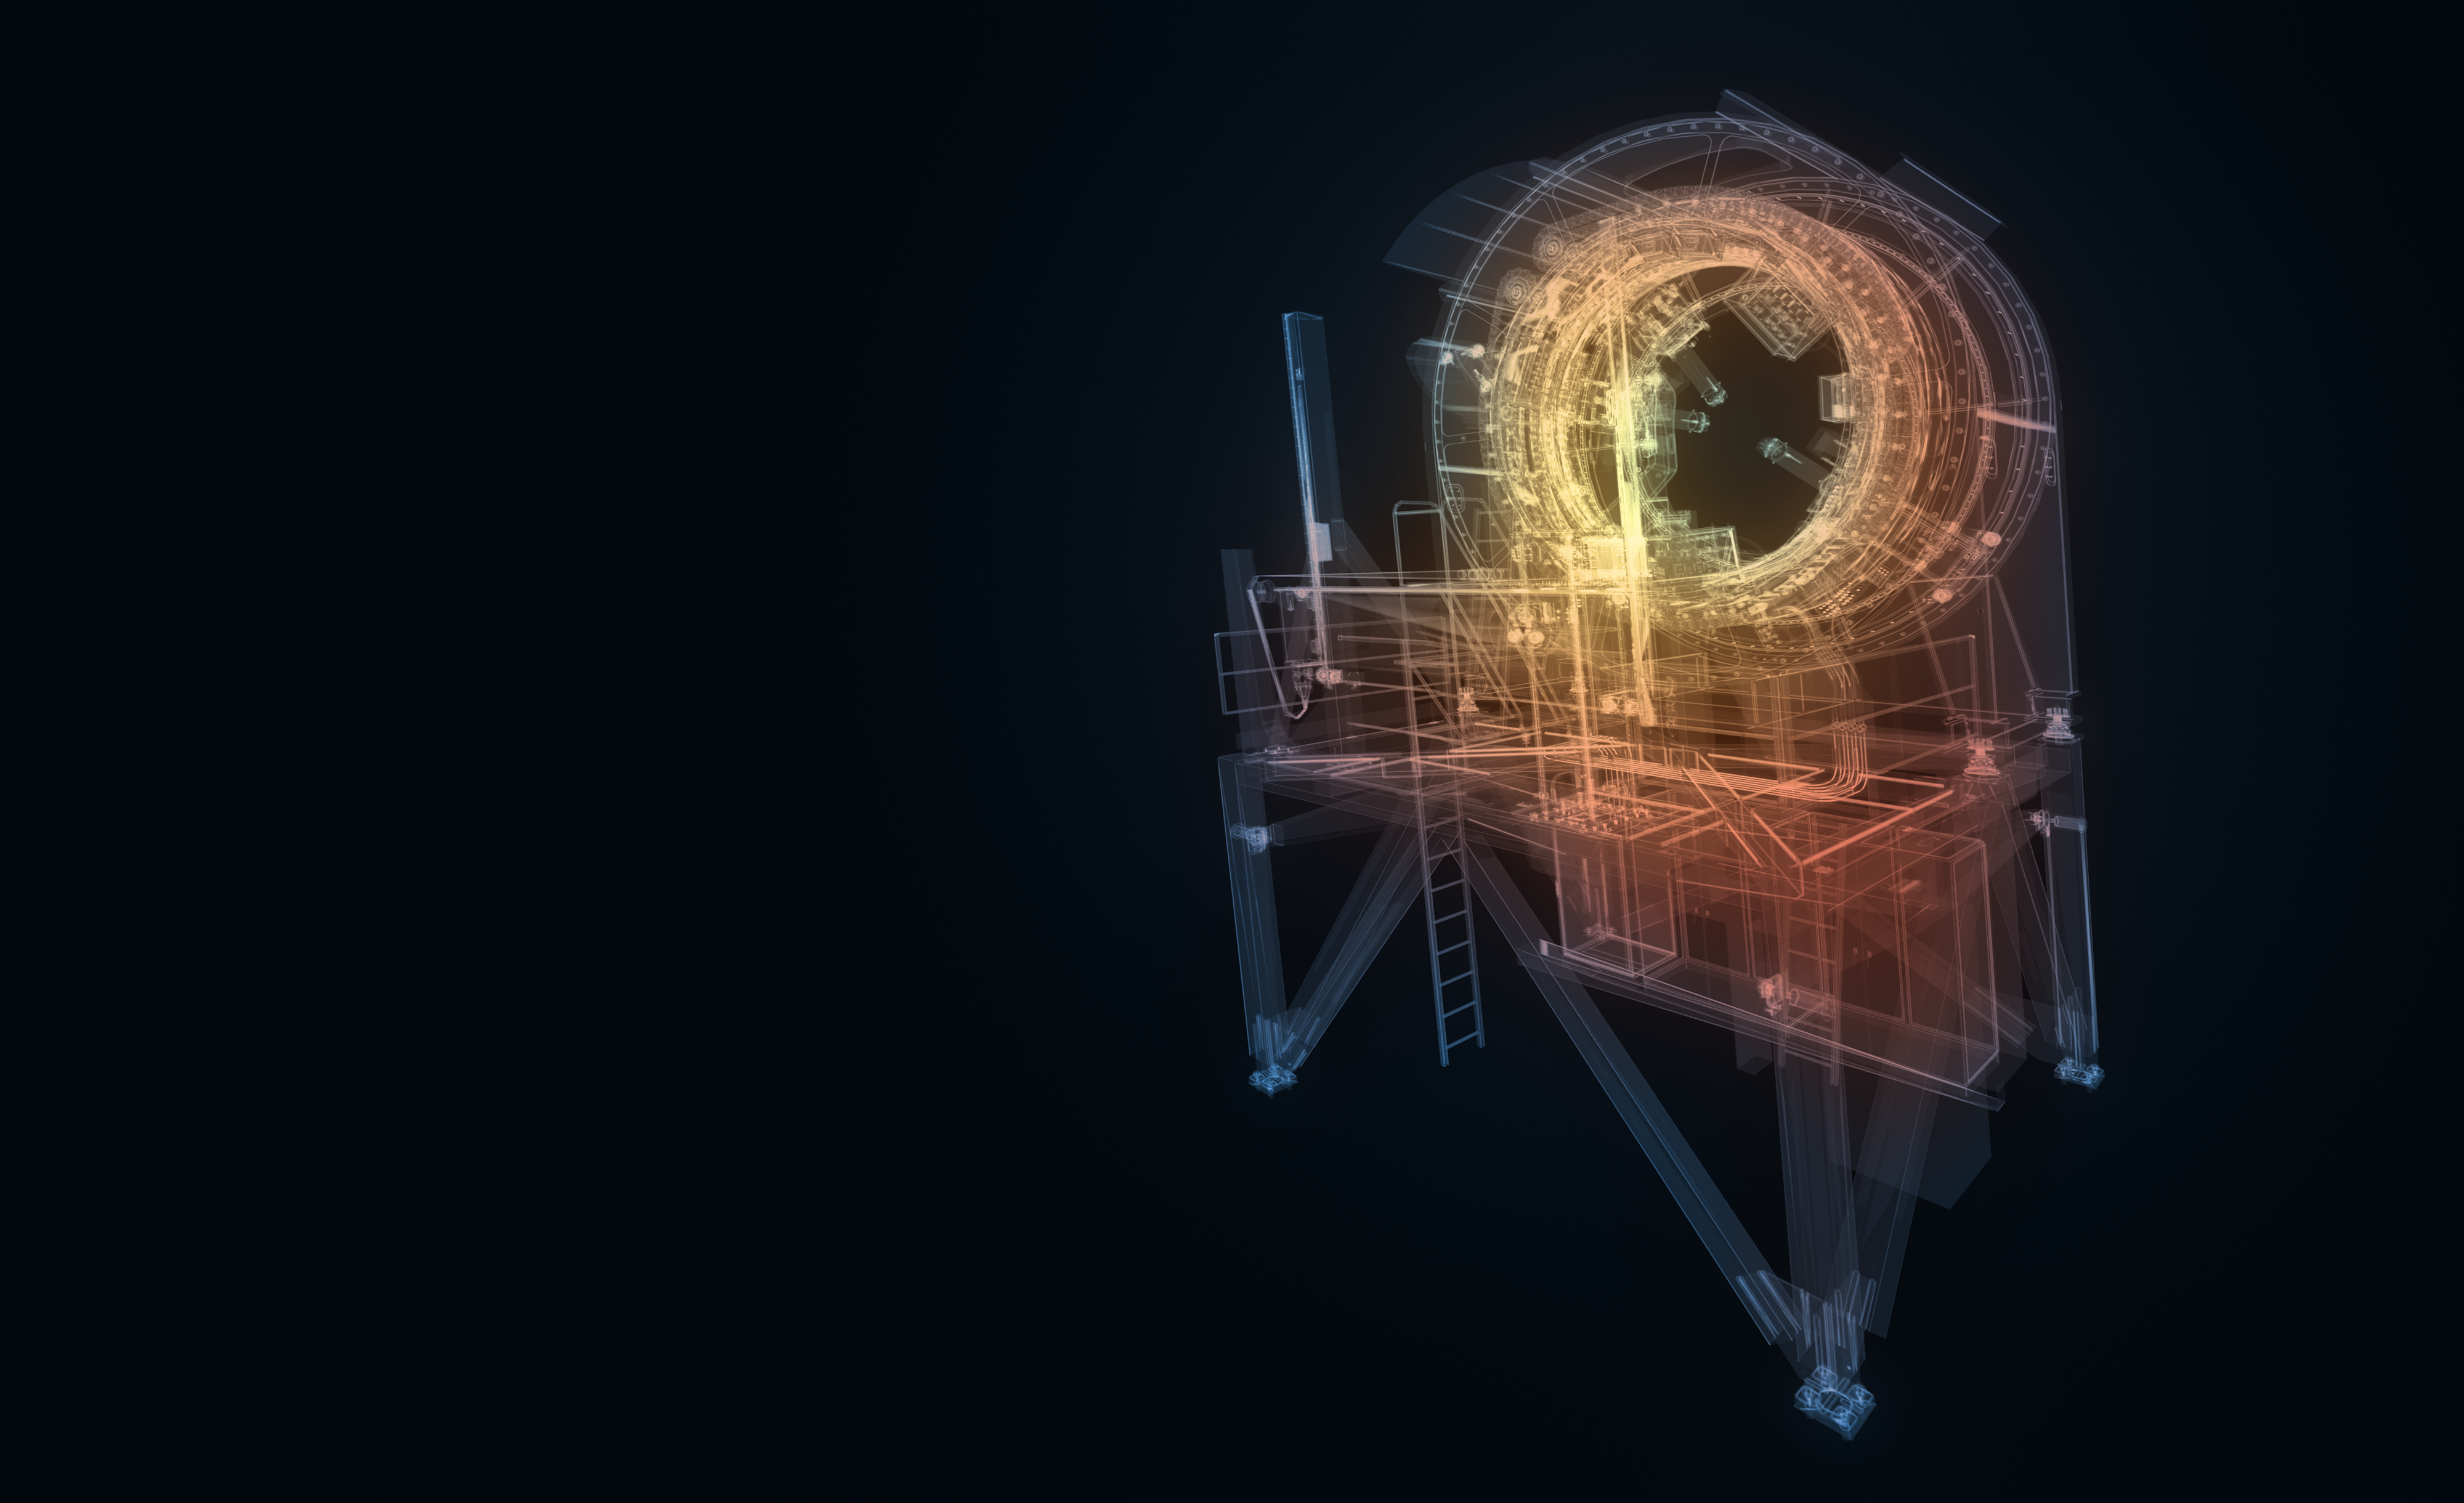

ELT Prefocal Station model

An artistic impression of the computer model of the ELT Prefocal Station.

Credit: ESO